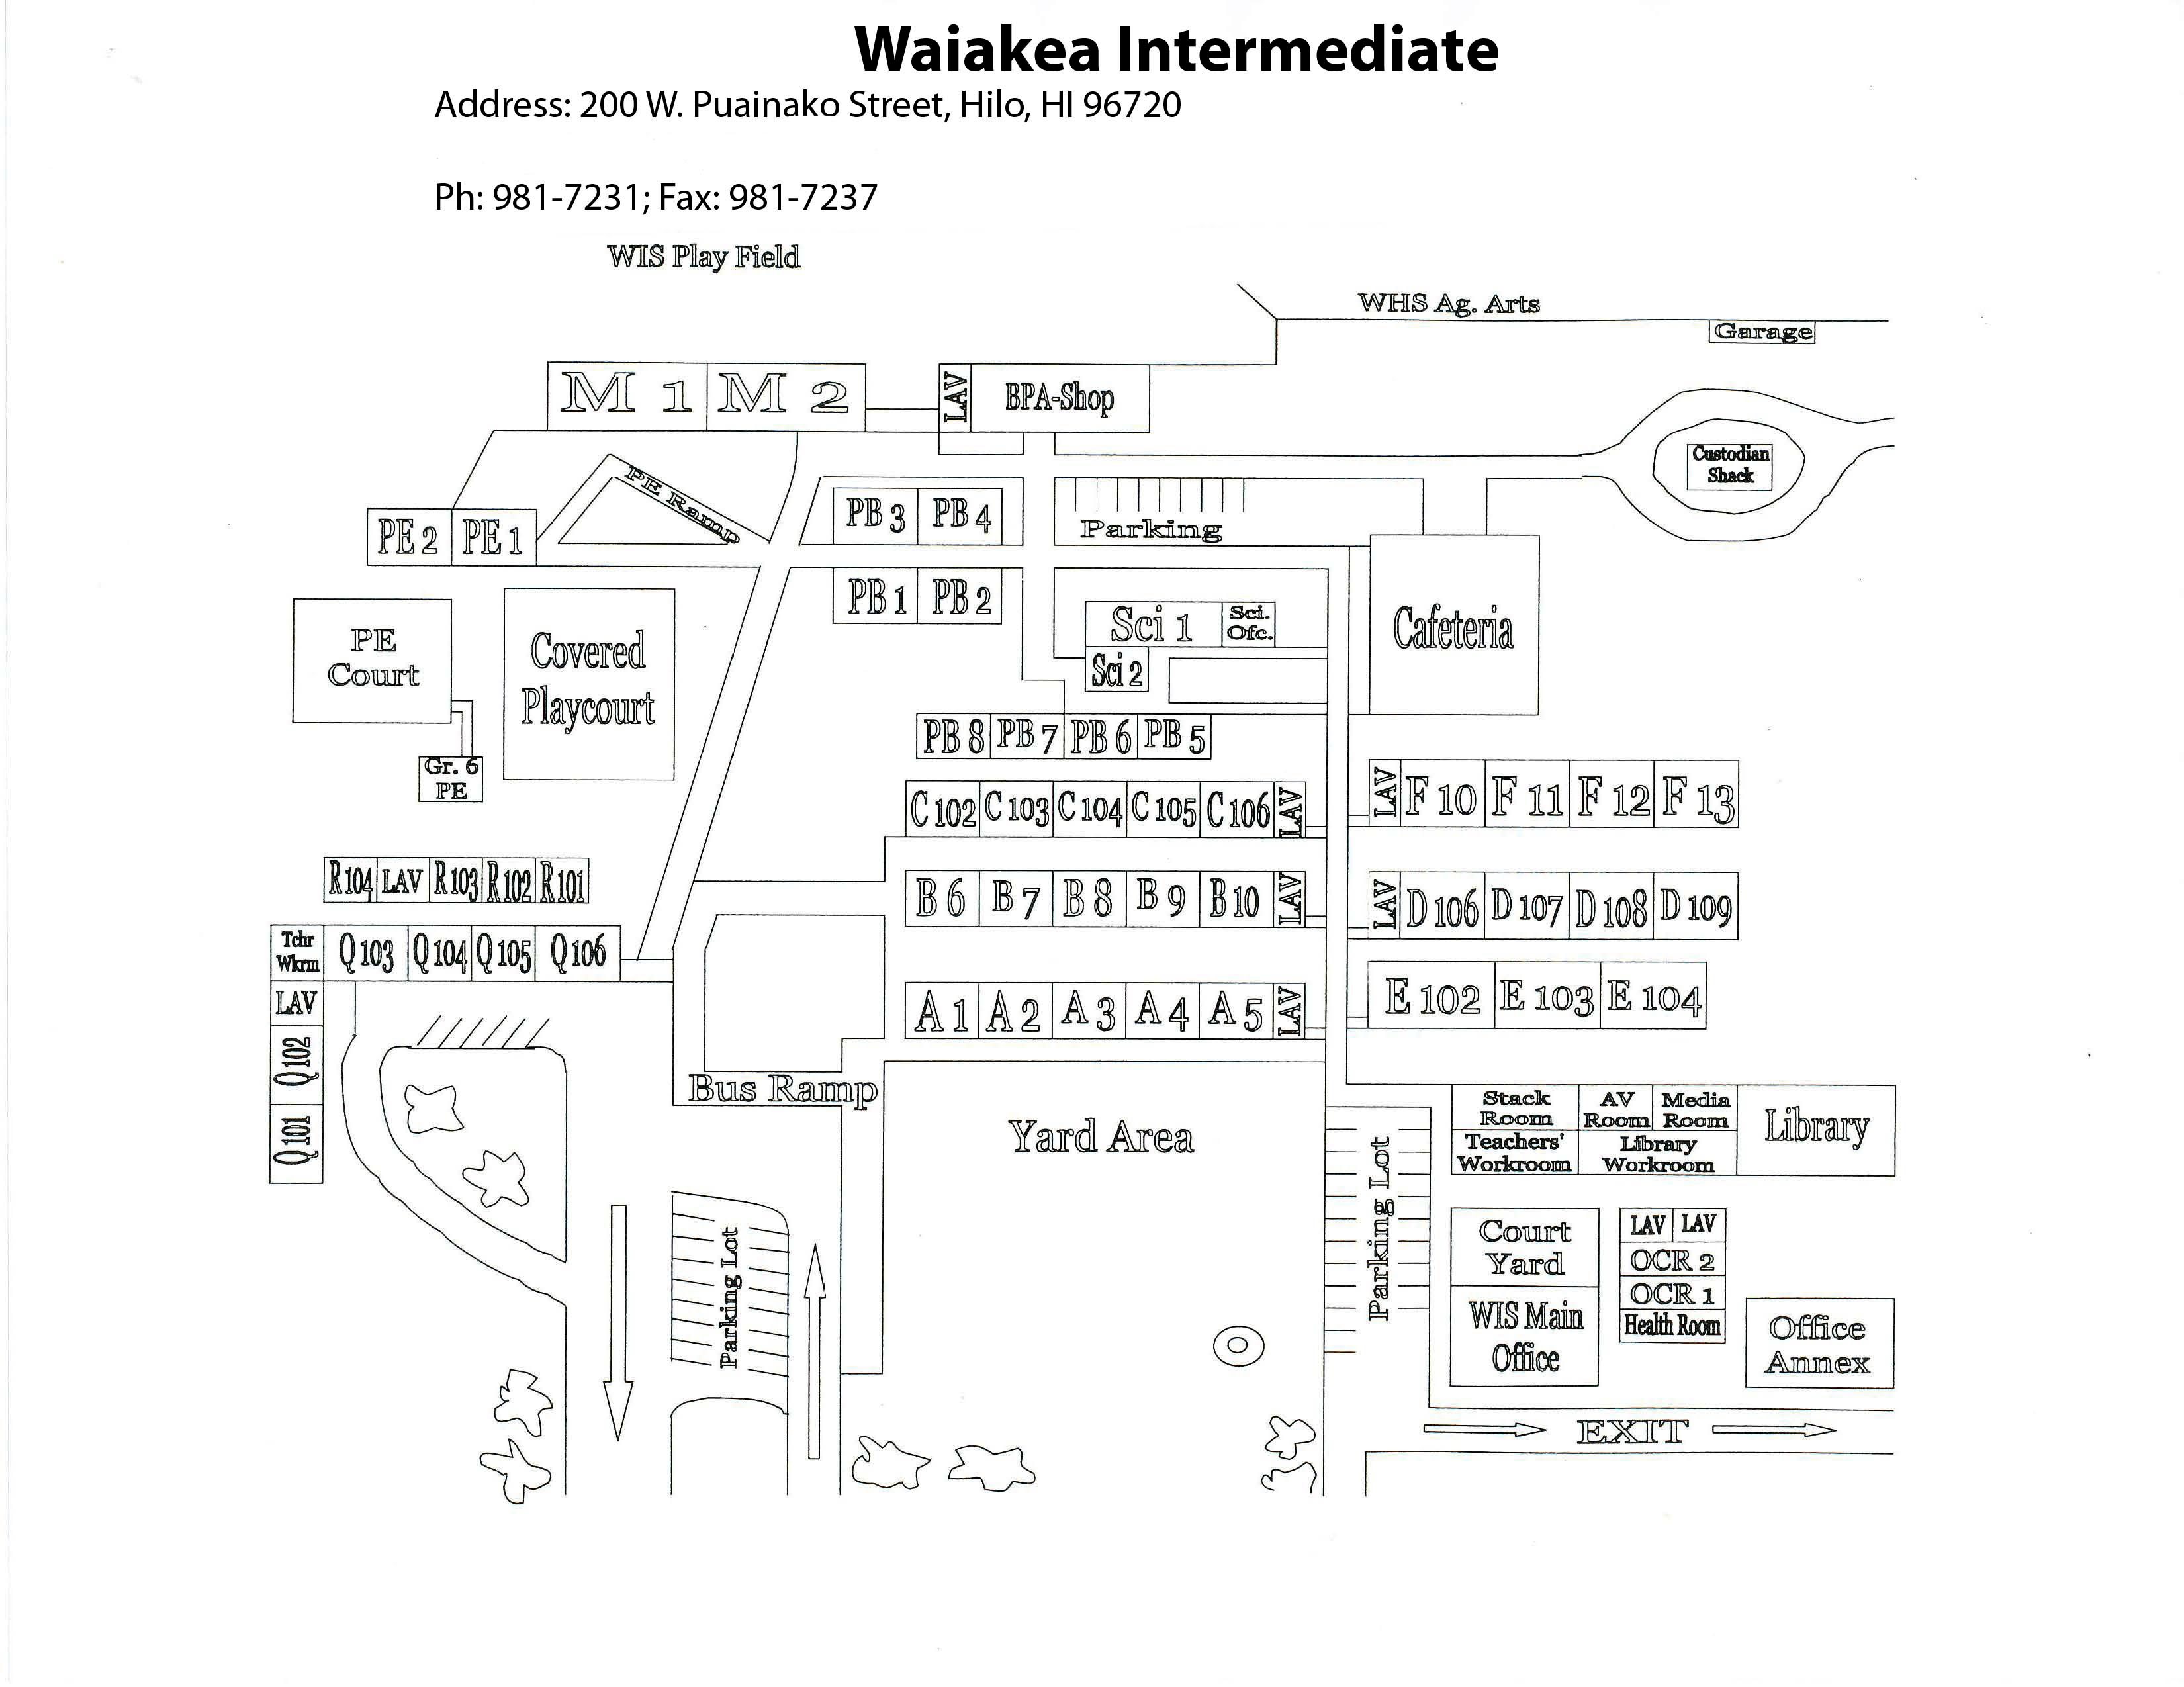

Waiākea Intermediate Map

Credit: NOIRLab